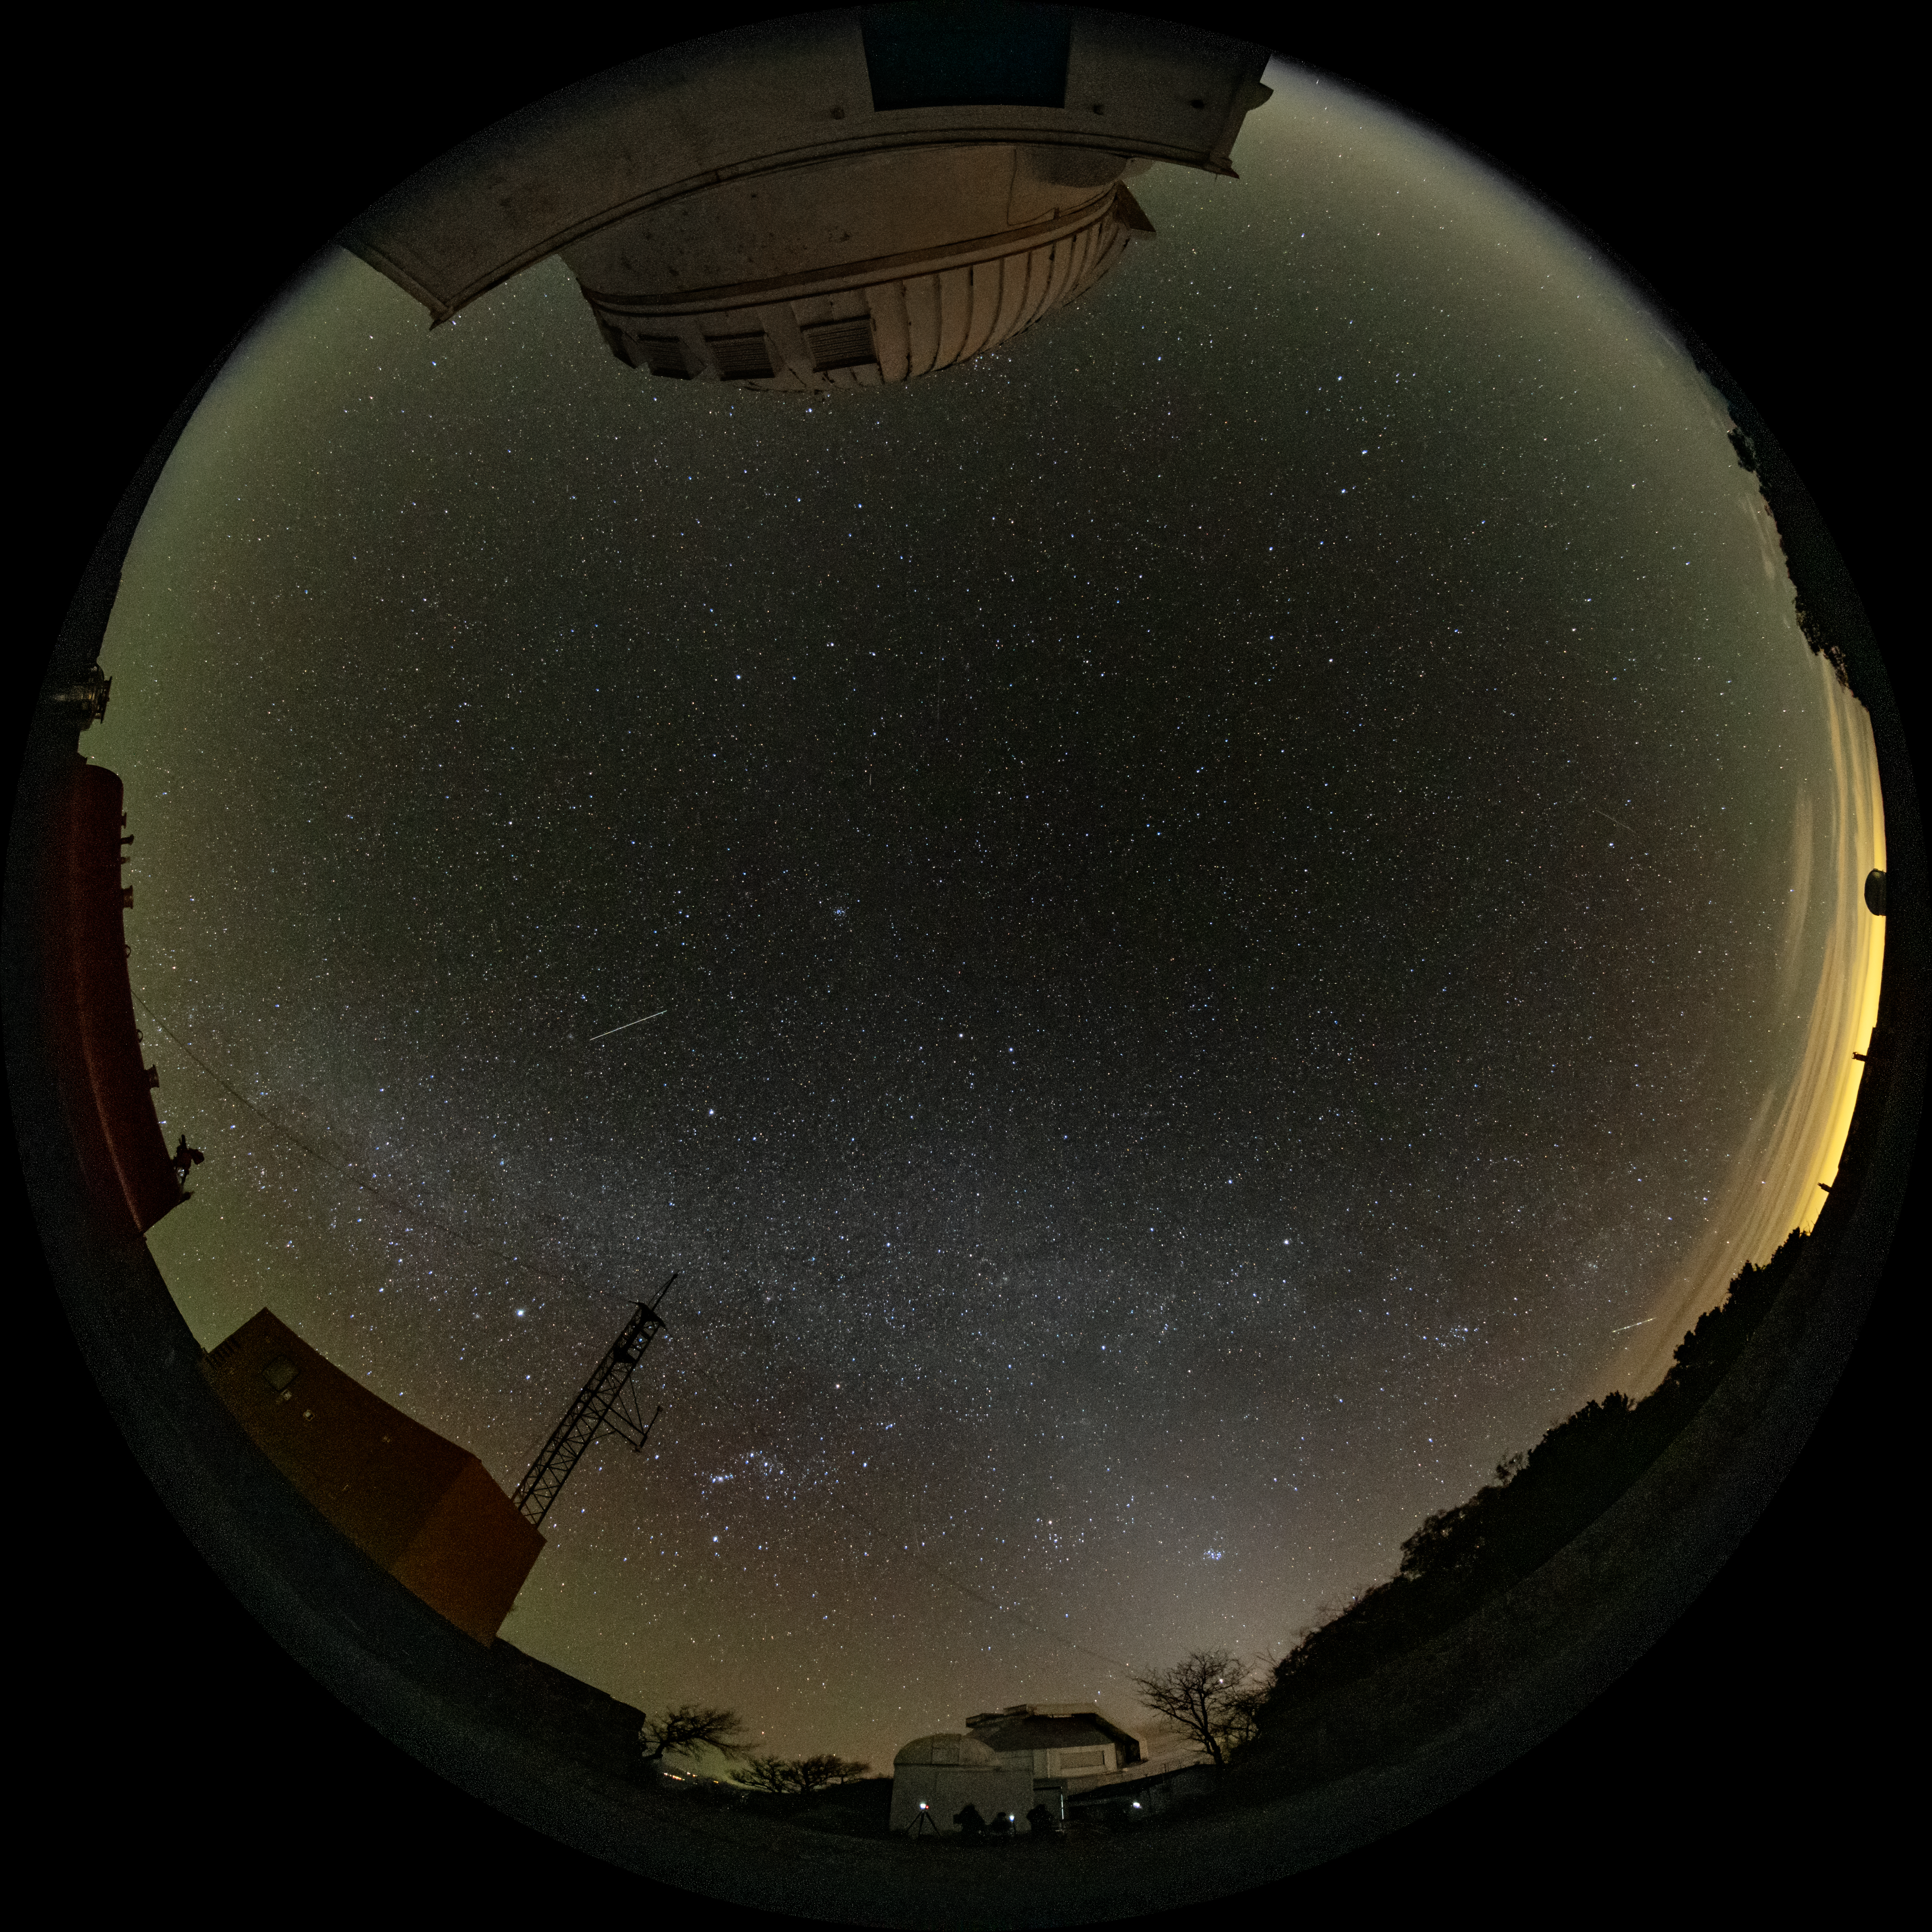

Kitt Peak National Observatory

Fulldome view of the night sky over Kitt Peak National Observatory.

Credit: KPNO/NOIRLab/NSF/AURA/J.Dai